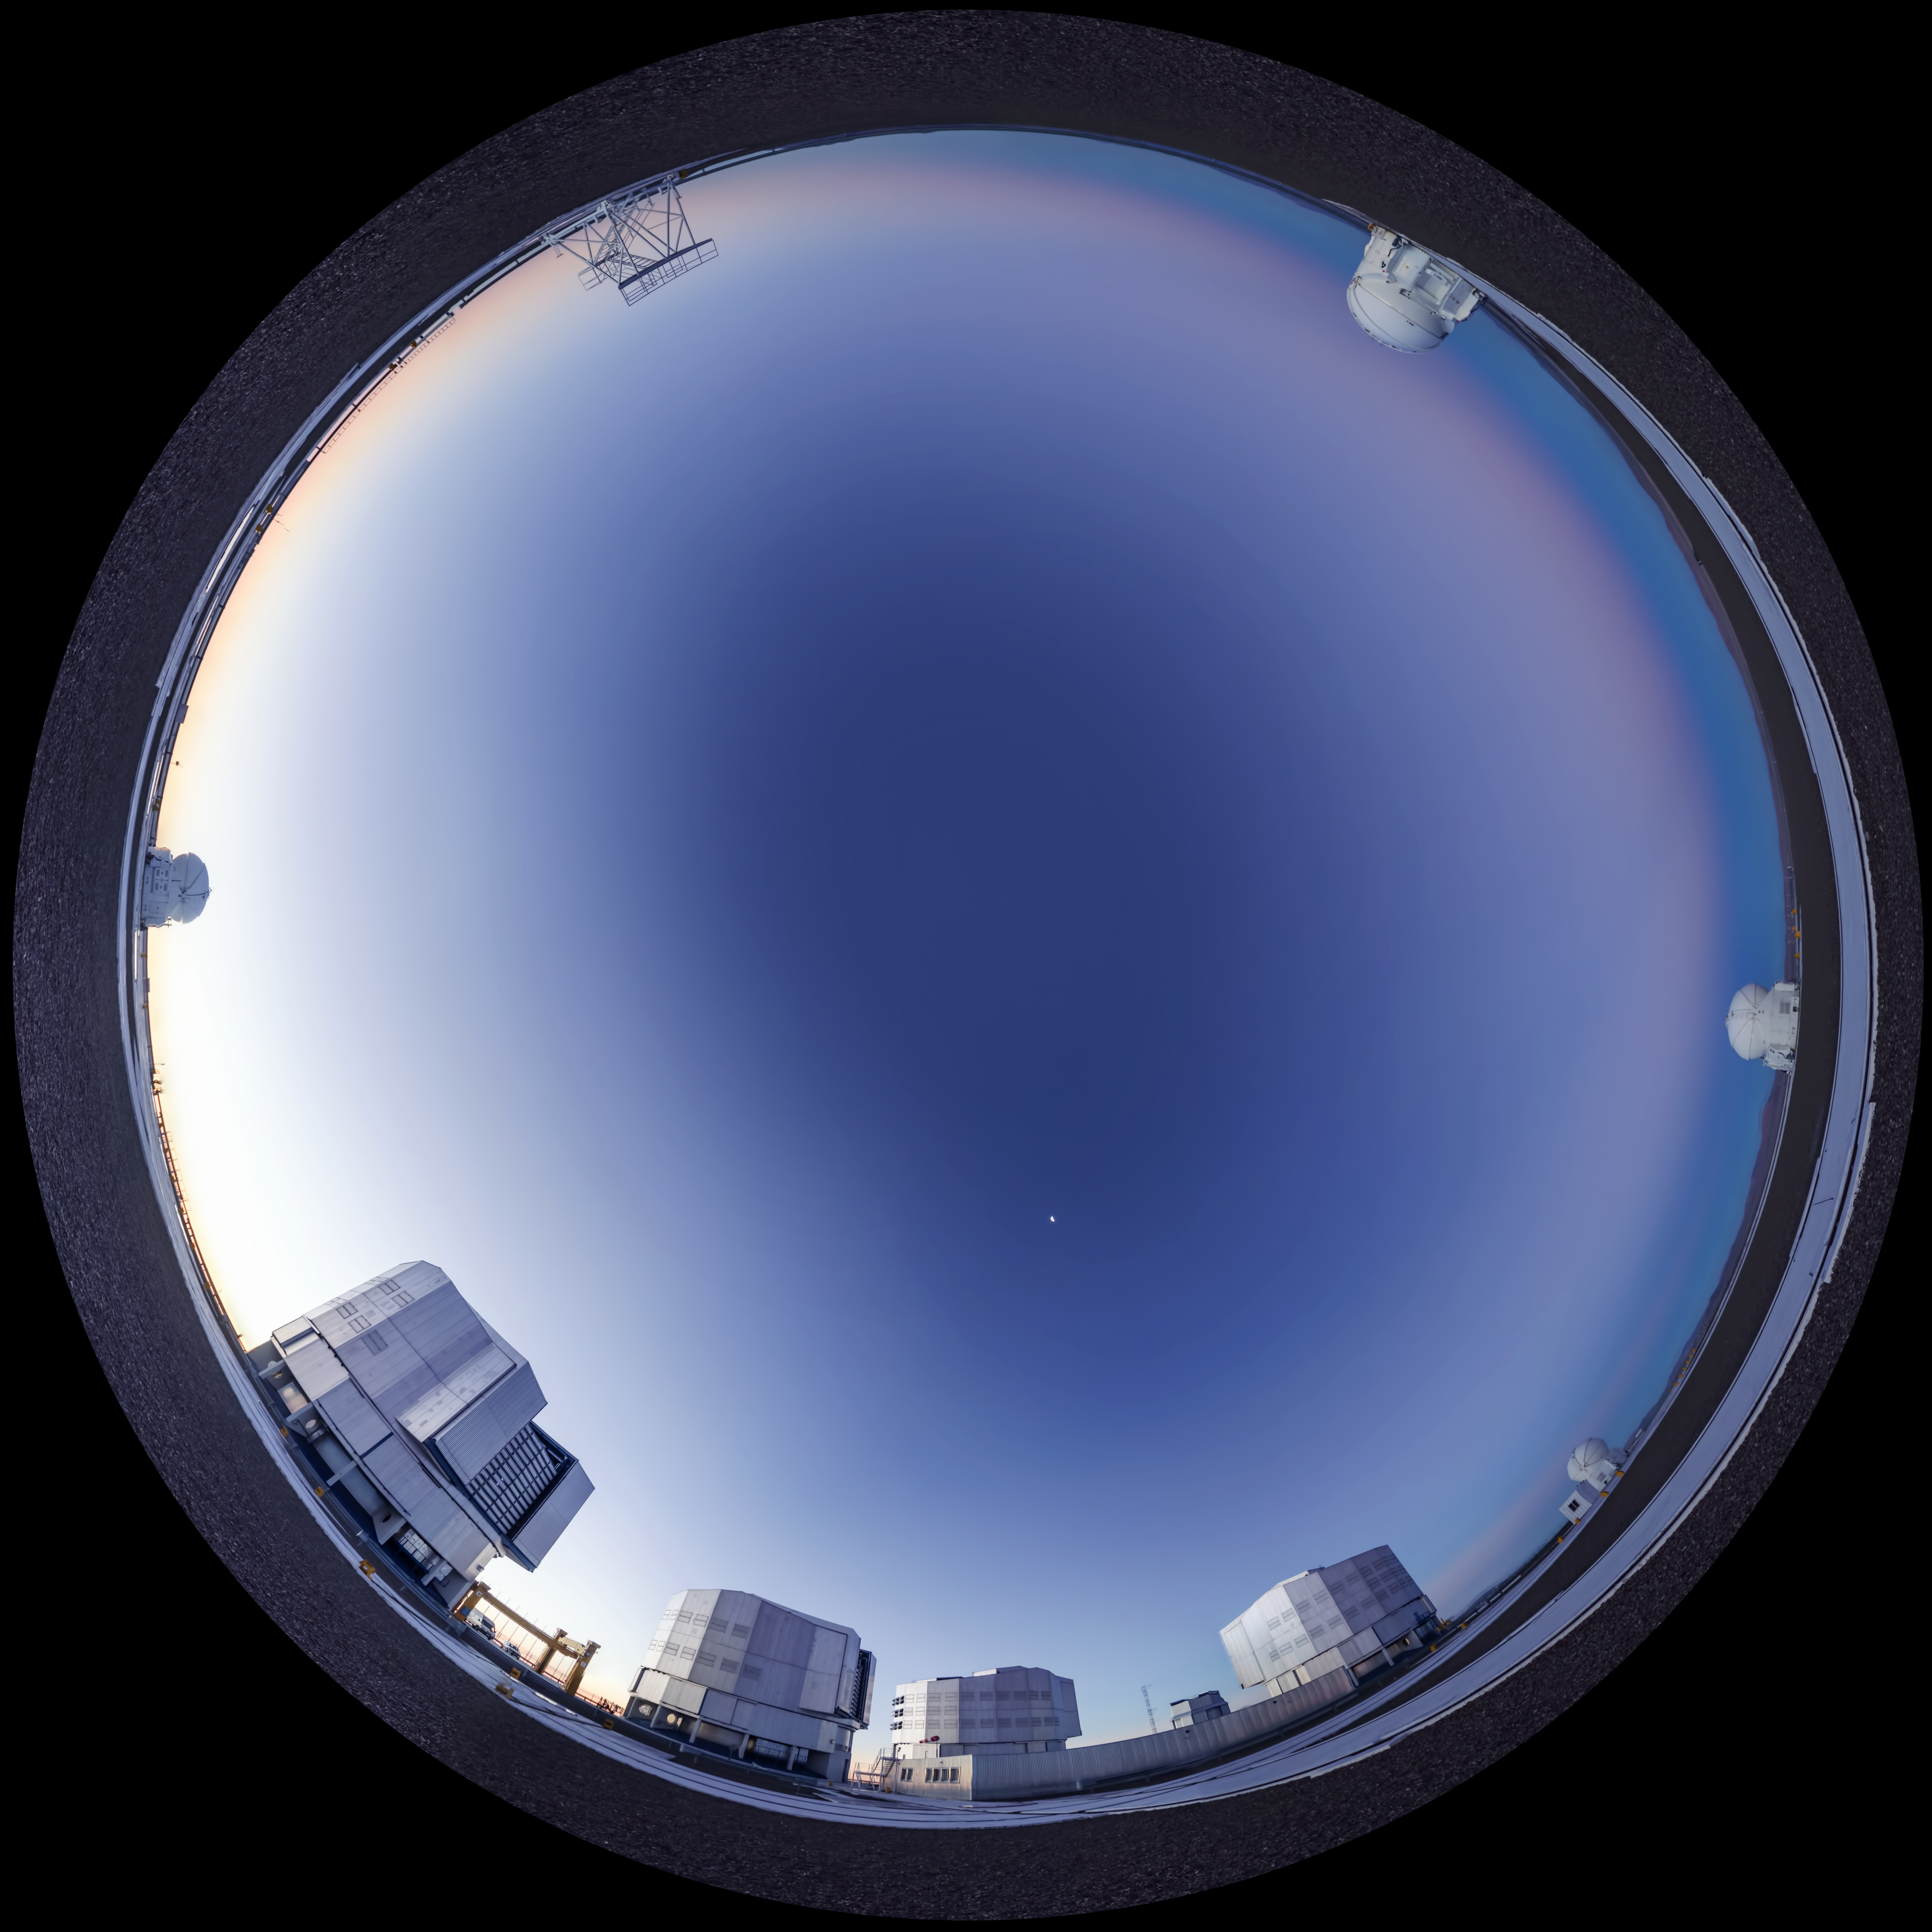

Another clear day at Paranal

Day view at Paranal Observatory. The photographer used a fish-eye lens to obtain the round effect.

Credit: ESO/G. Brammer